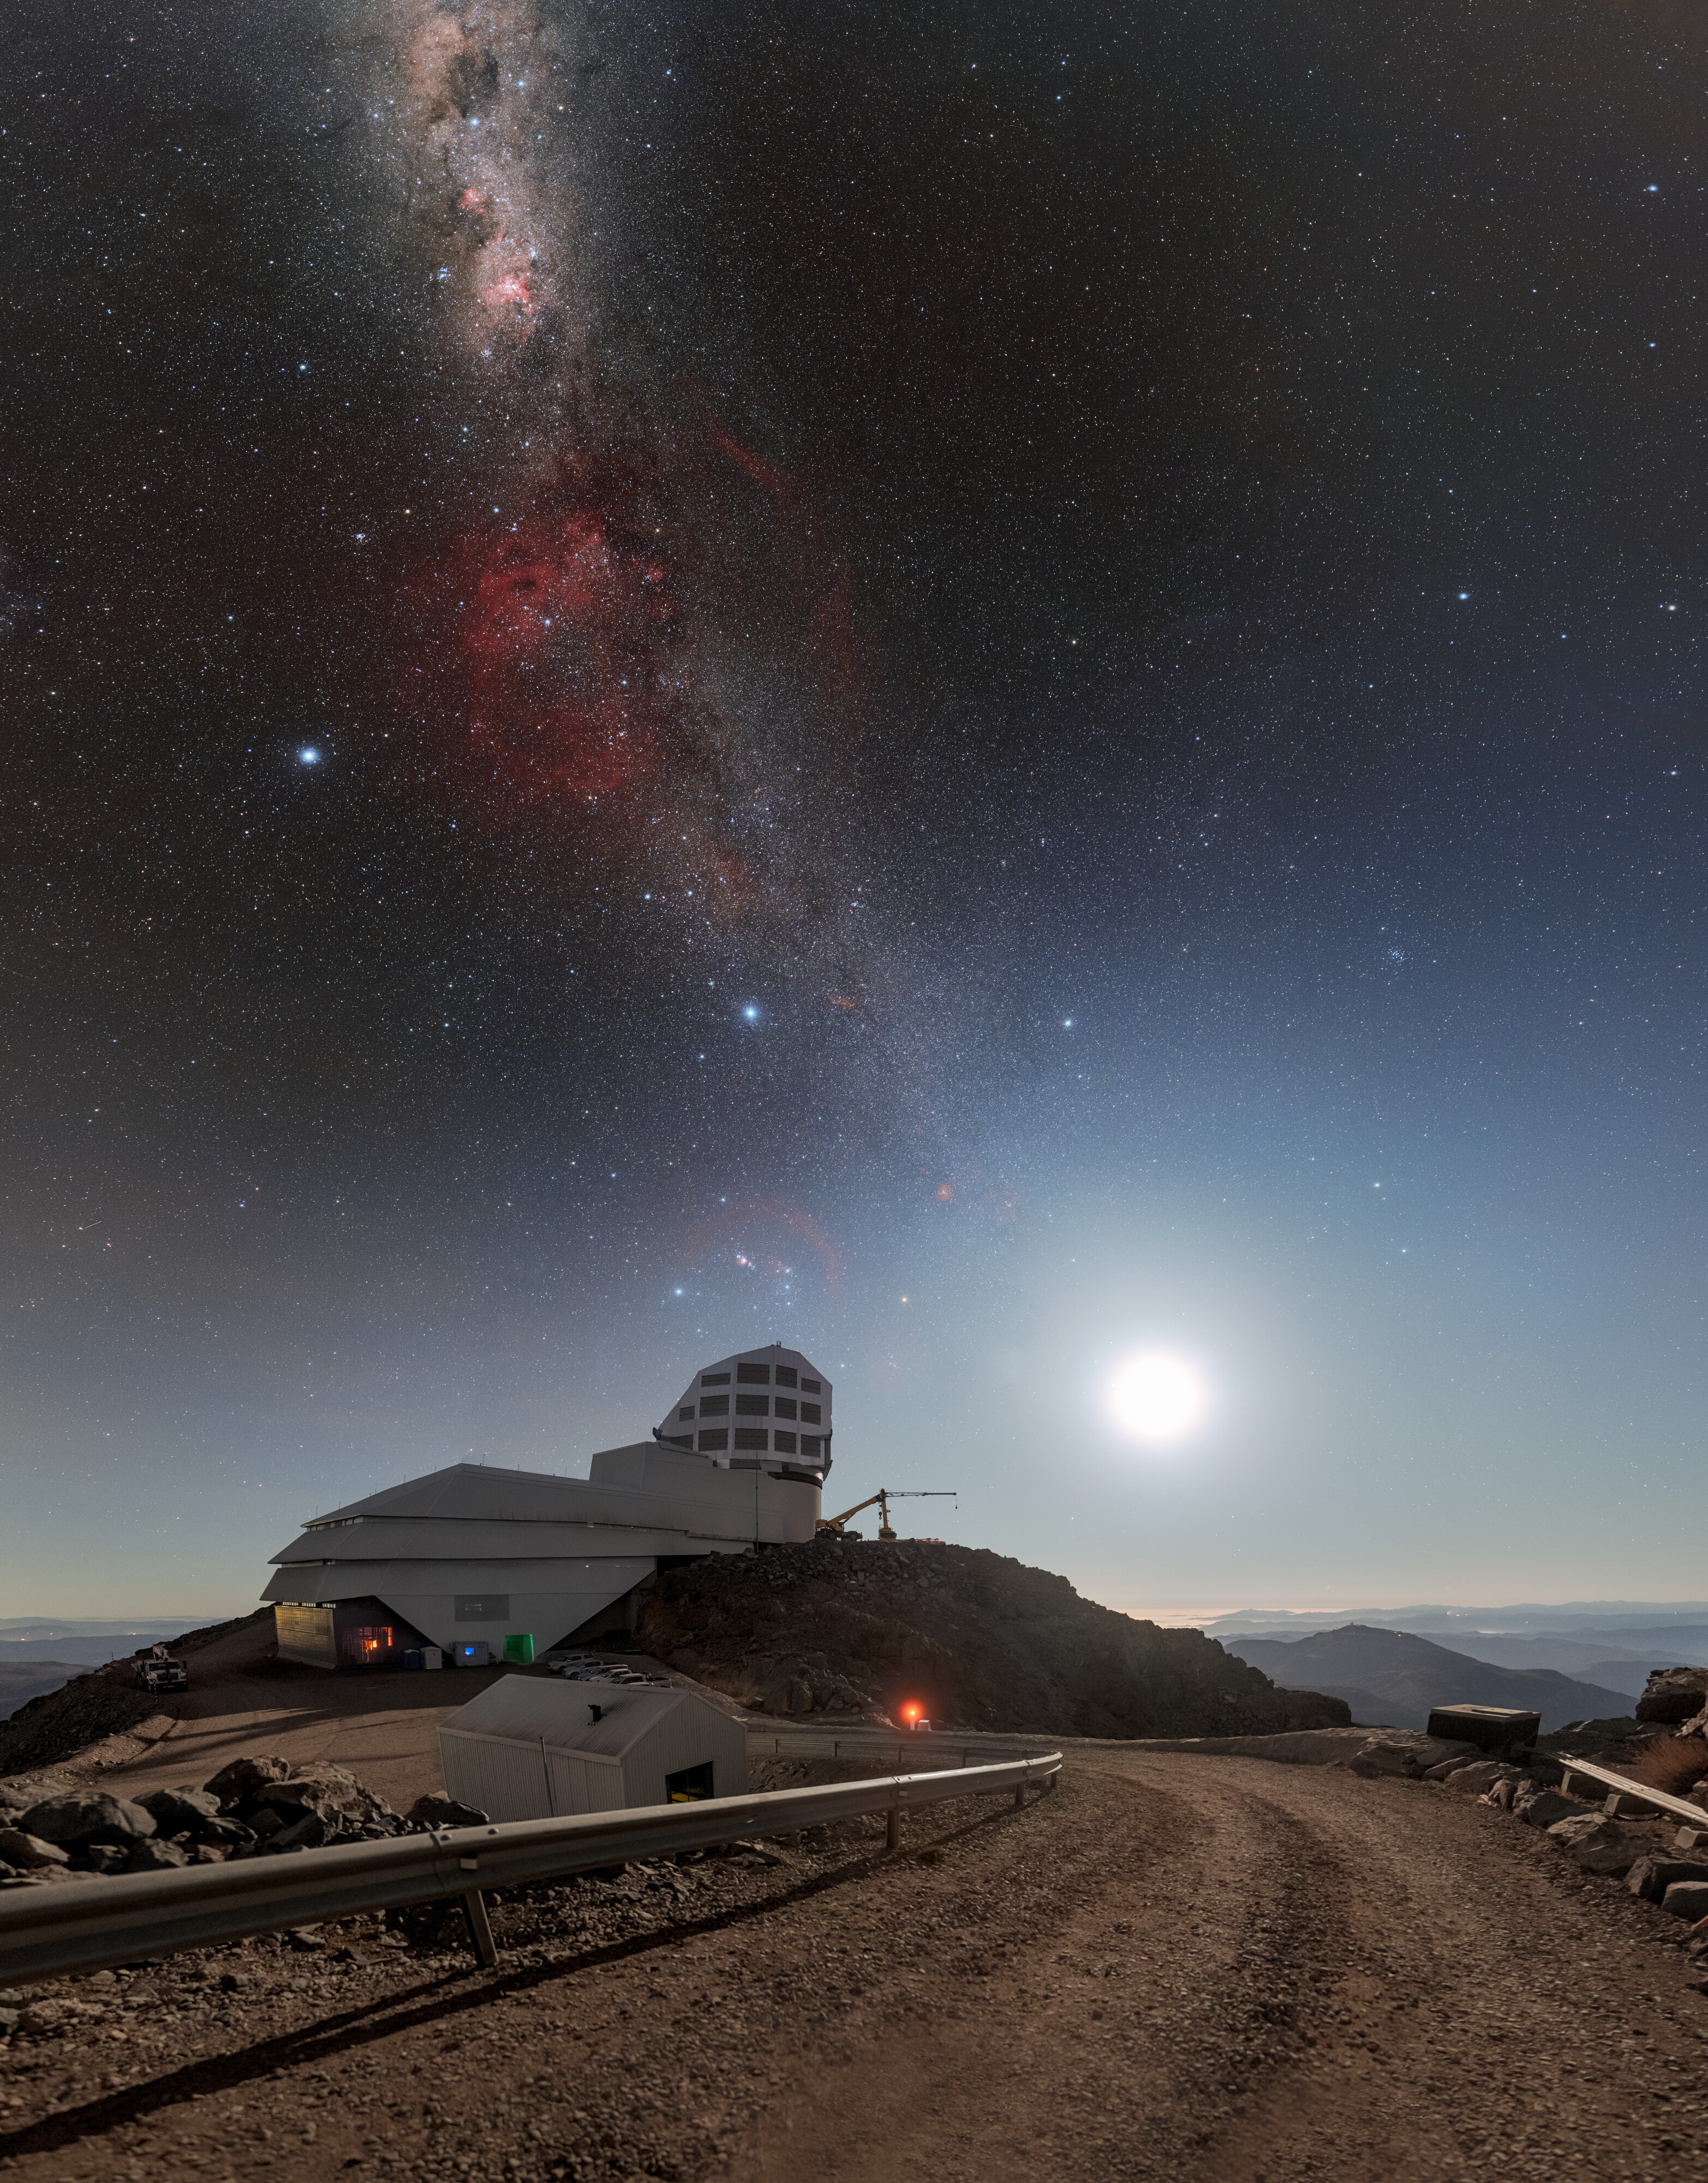

Rubin, the Moon, and the Milky Way

Night arrives at NSF–DOE Vera C. Rubin Observatory, jointly funded by the U.S. National Science Foundation (NSF) and the U.S. Department of Energy Office of Science (DOE/SC), and brings with it stunning views of some of our celestial neighbors. On the far right, the full Moon rises and illuminates the night while the Milky Way graces the sky above Rubin Observatory.

This cosmically crammed view of the Moon and the Milky Way is visible from Rubin Observatory because of the observatory’s strategic placement on Earth. While the Moon is easily visible from anywhere on Earth, the Milky Way’s glowing structure is often obscured by light pollution. At the remote location of Cerro Pachón in Chile, home to Rubin Observatory, the Milky Way is easily visible to the naked eye.

Rubin Observatory will observe an unprecedented number of distant objects in stunning detail. After construction is finished, Rubin will look into the depths of the cosmos with the largest camera ever constructed, built by DOE’s SLAC National Accelerator Laboratory. Rubin will conduct a decade-long optical survey called the Legacy Survey of Space and Time (LSST). The data collected will become an ultra-wide ultra-high-definition time-lapse record of our Universe and be used by astronomers and astrophysicists around the world to make countless discoveries.

A 360-panorama, a panorama, and a fulldome version of this image are also available. Petr Horálek, the photographer, is a NOIRLab Audiovisual Ambassador.

Credit: NSF–DOE Vera C. Rubin Observatory/NOIRLab/SLAC/AURA/P. Horálek (Institute of Physics in Opava)